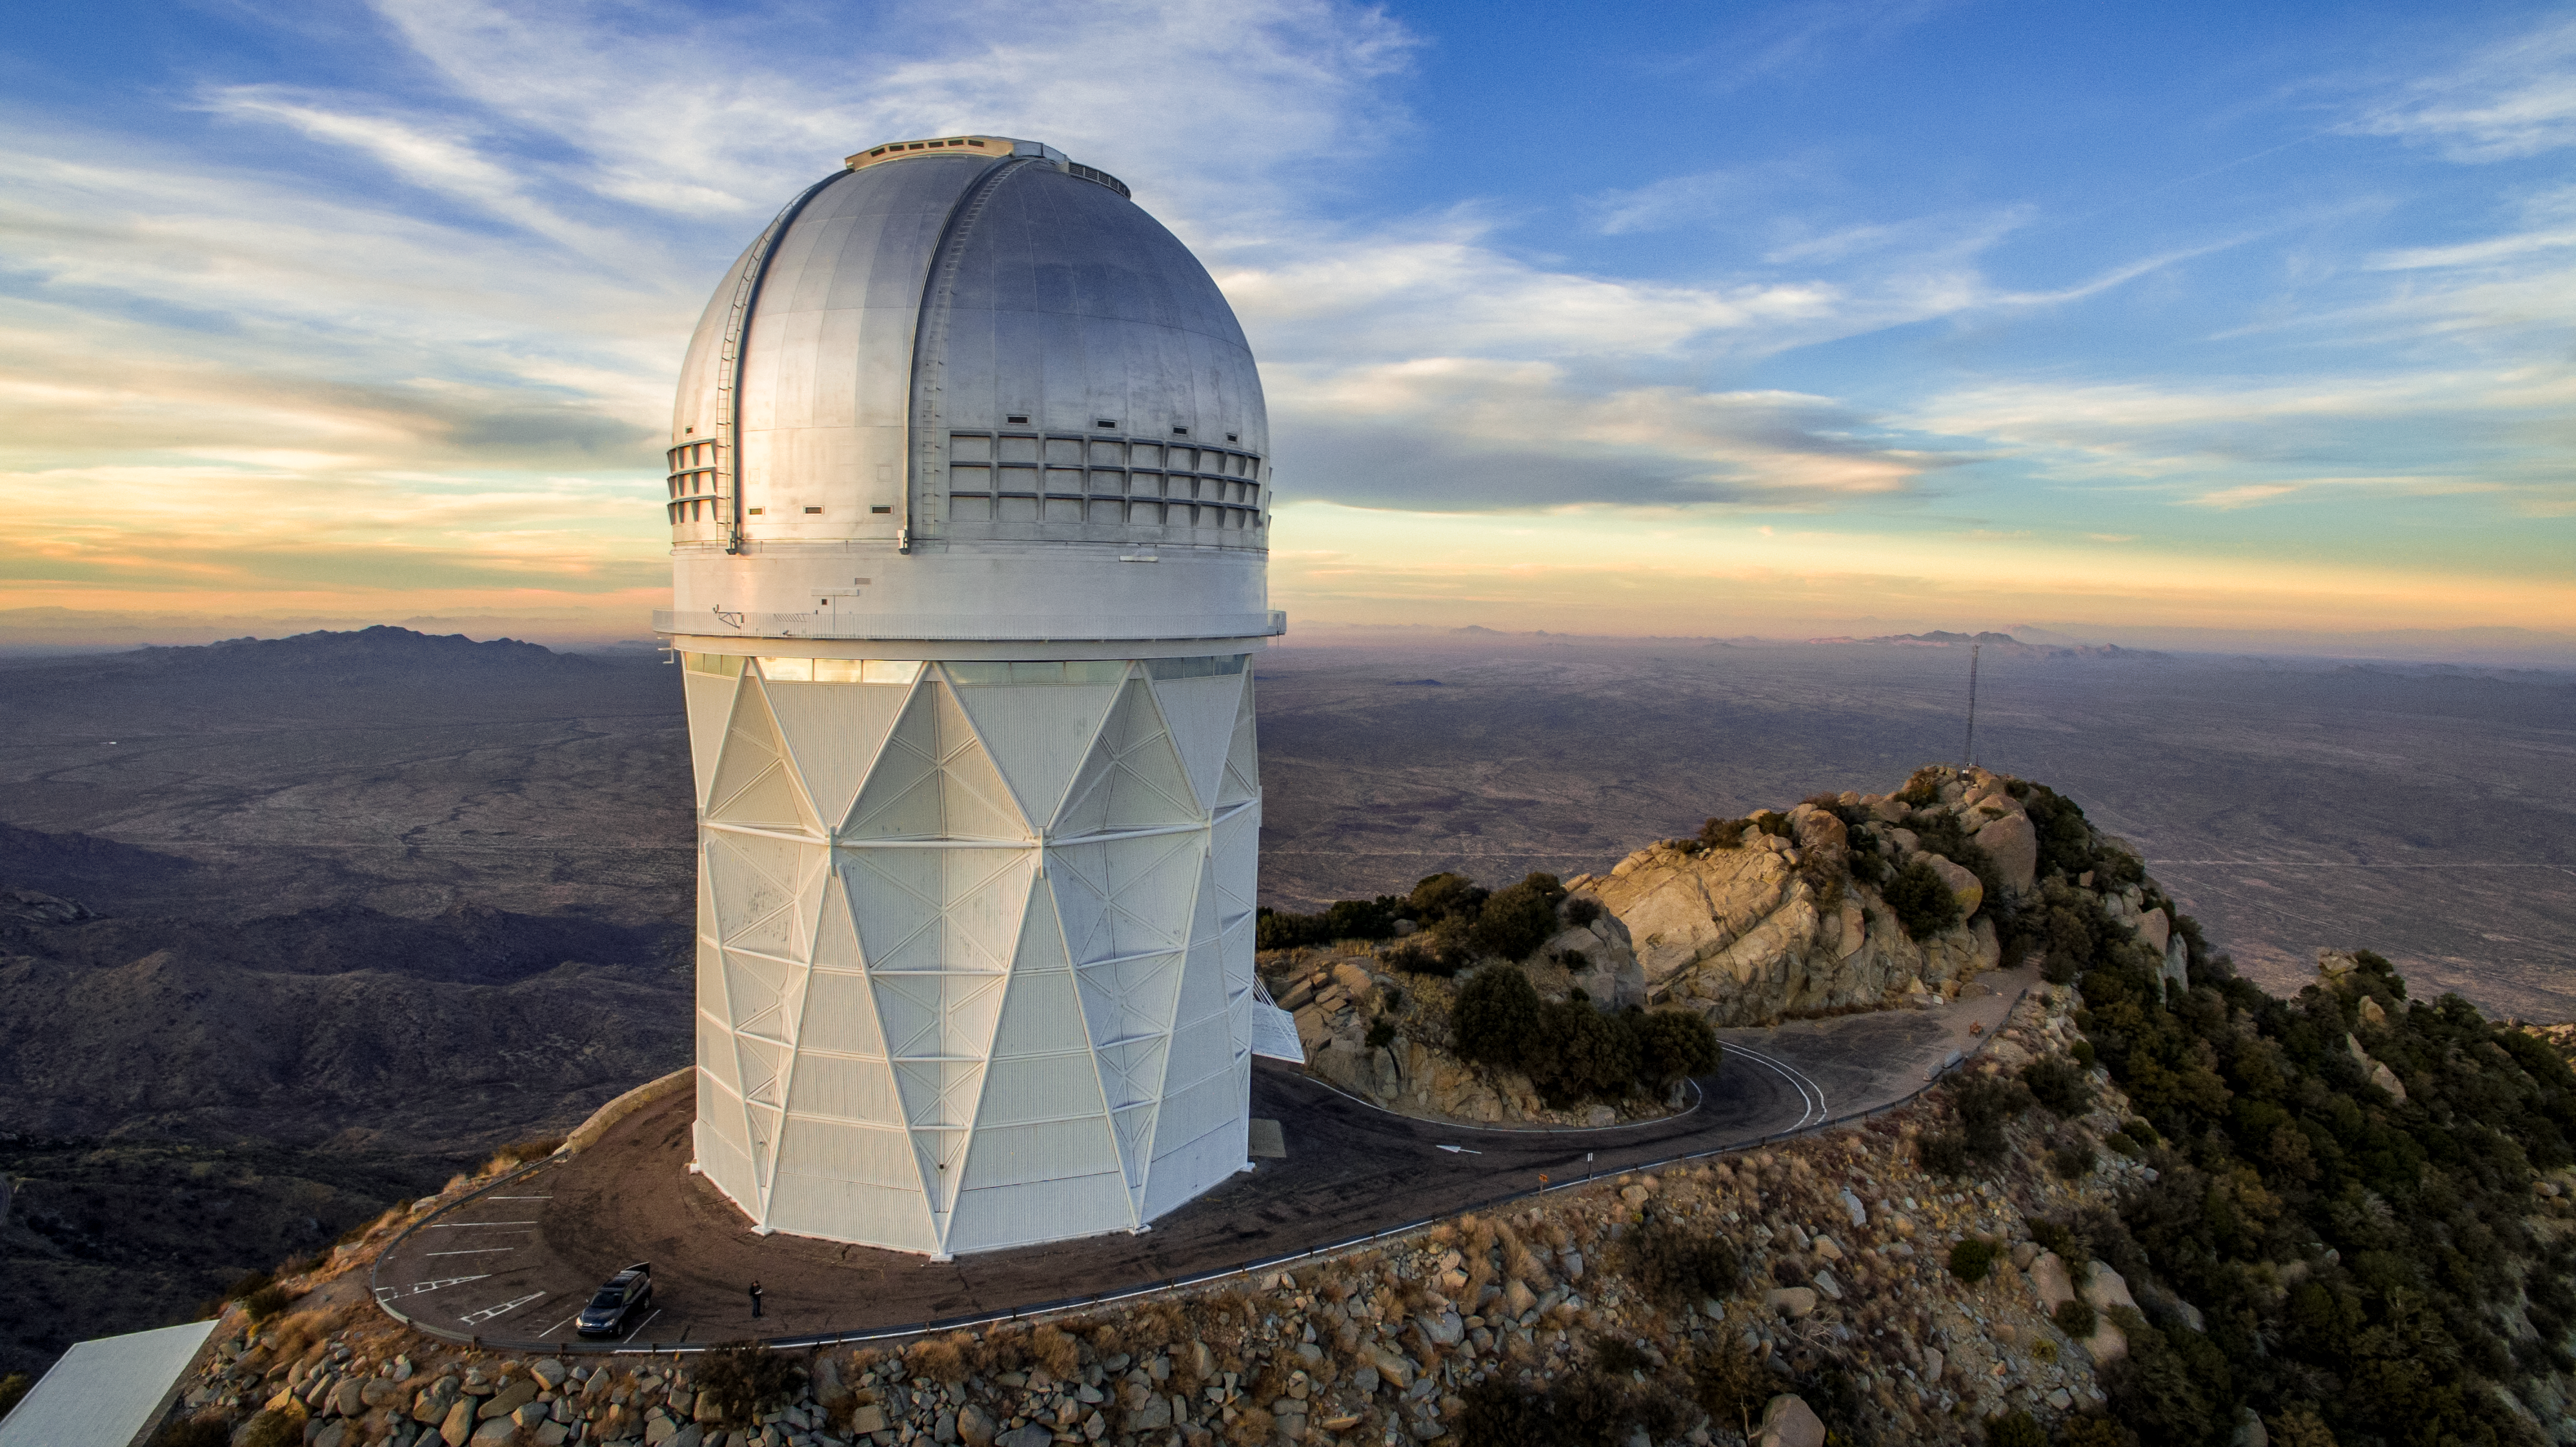

Nicholas U. Mayall 4-meter Telescope

An aerial view of the Nicholas U. Mayall 4-meter Telescope at Kitt Peak National Observatory.

Credit: KPNO/NOIRLab/NSF/AURA/P. Marenfeld